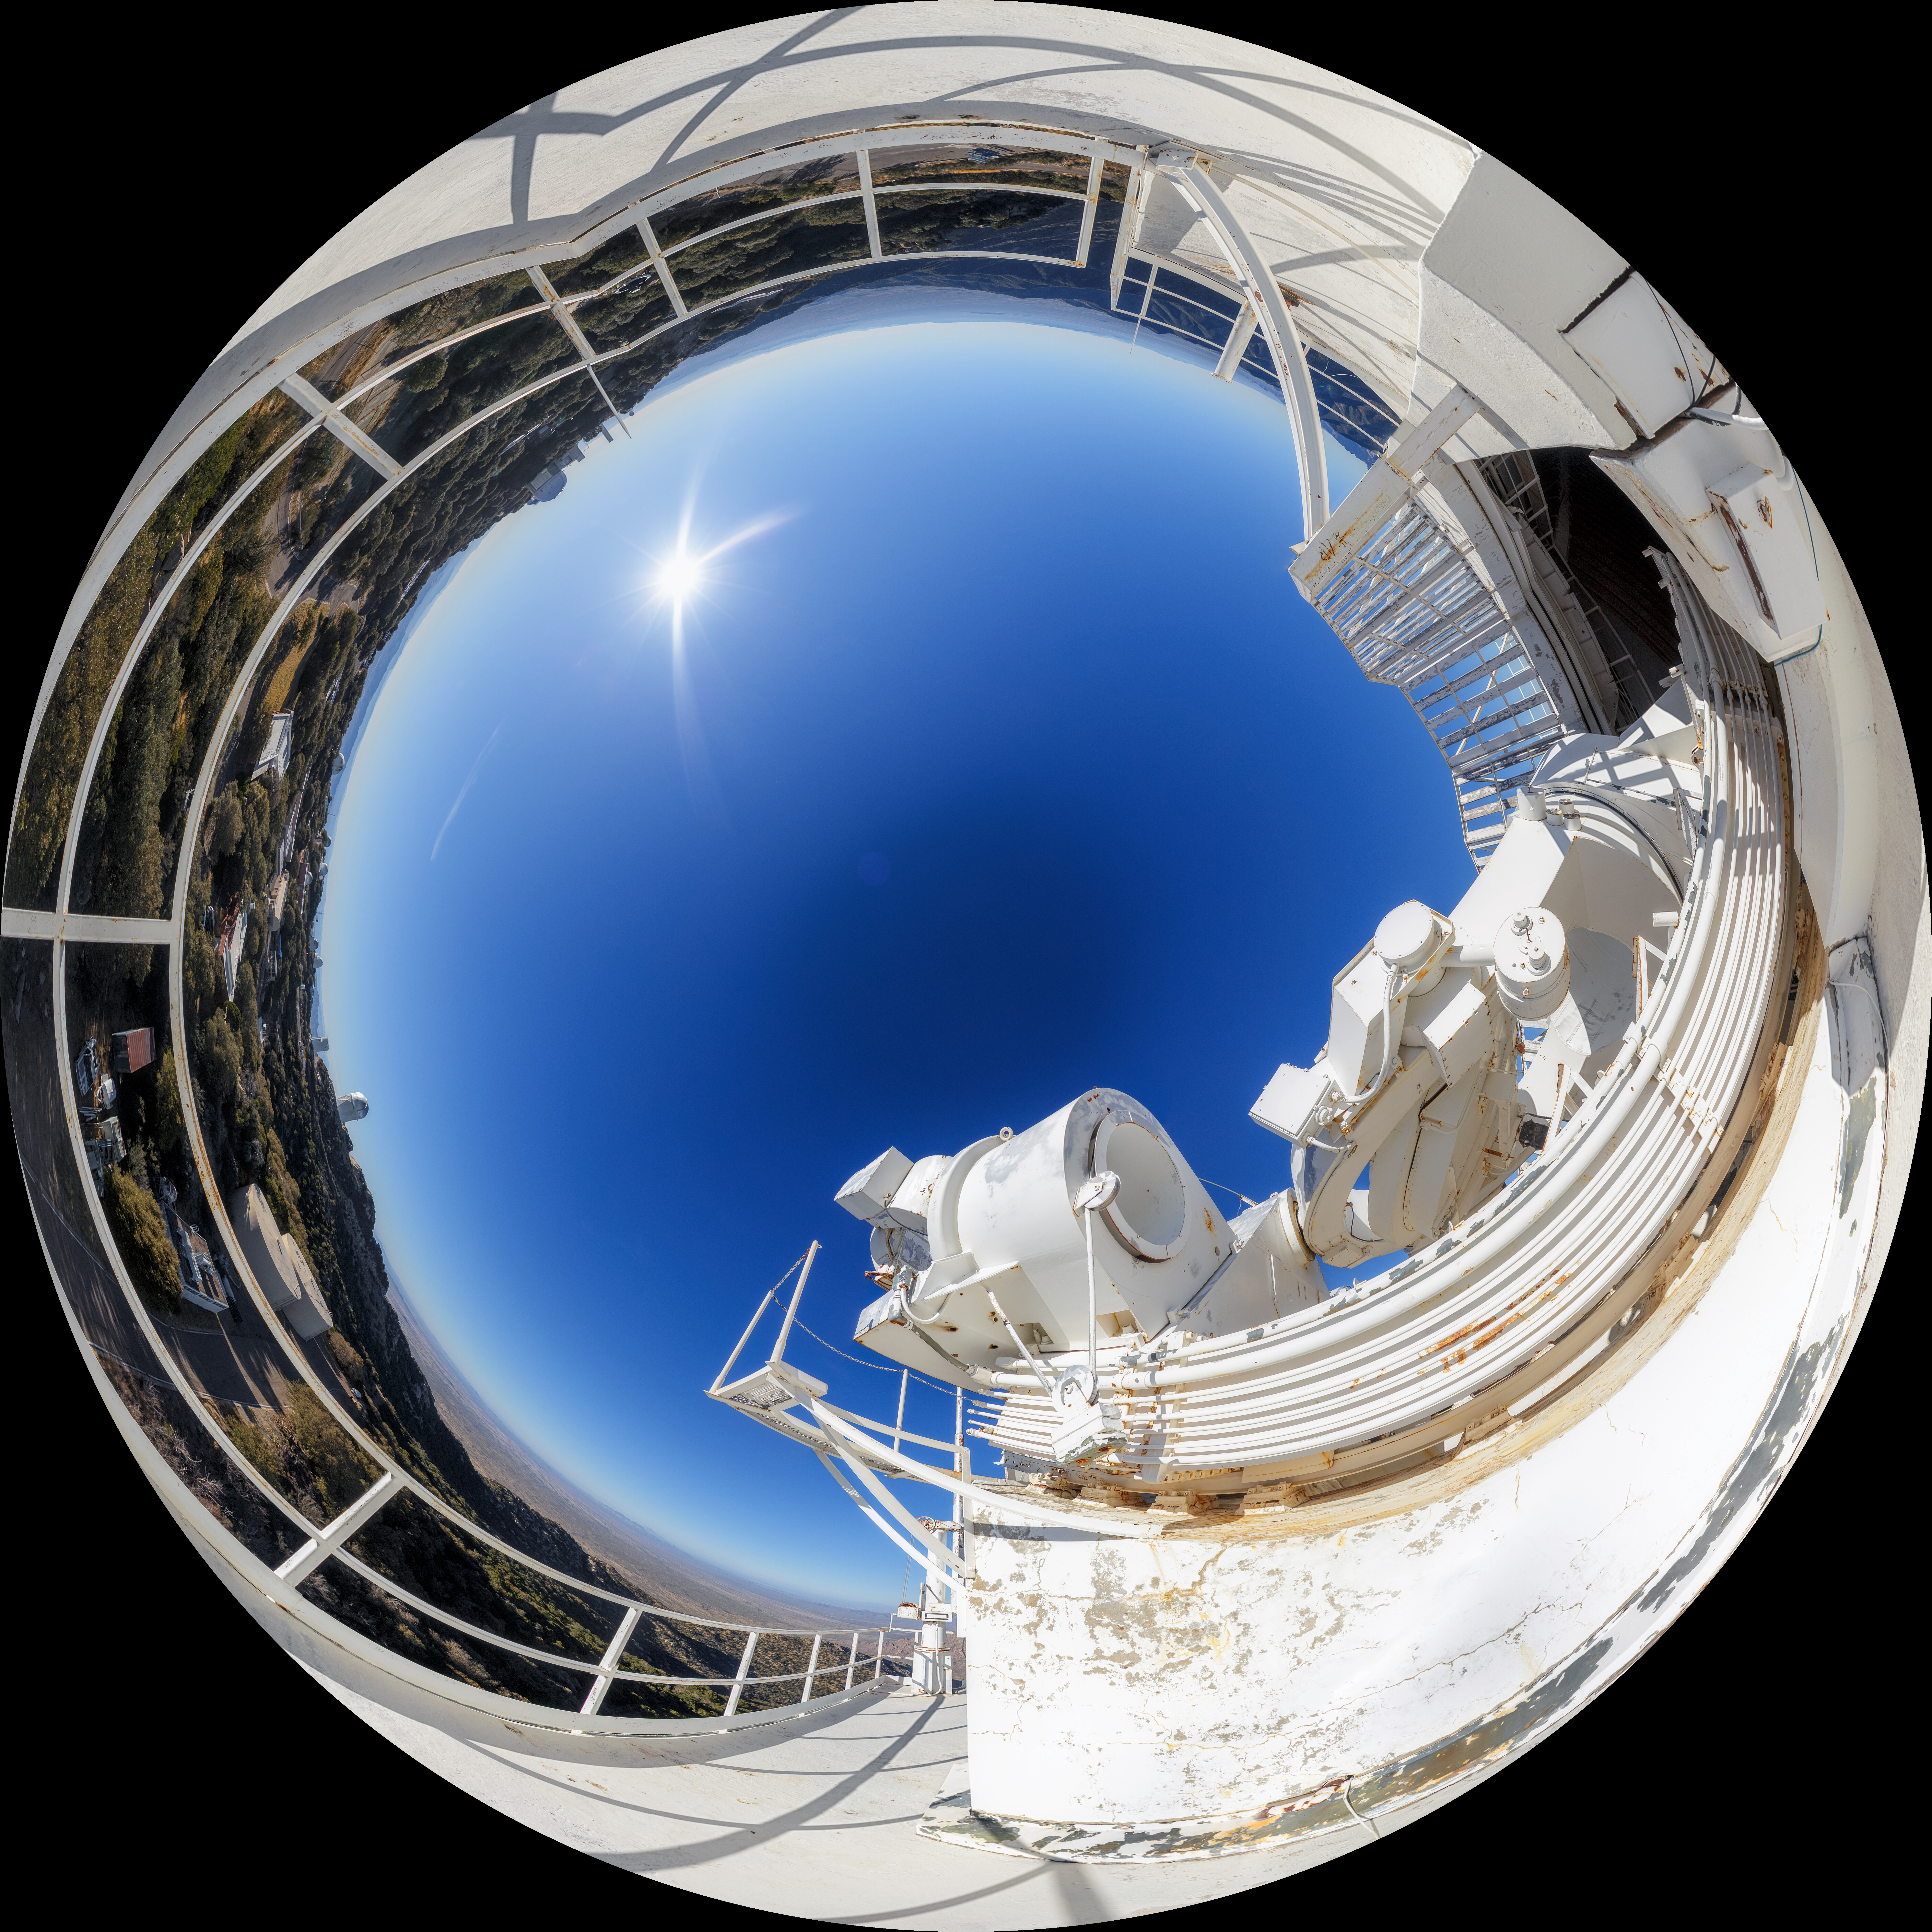

McMath-Pierce Solar Telescope Fulldome

A 360-degree fulldome view of the McMath-Pierce Solar Telescope at Kitt Peak National Observatory. A 360-degree panorama version of this image can be found here.

Credit: NOIRLab/AURA/NSF/P. Horálek